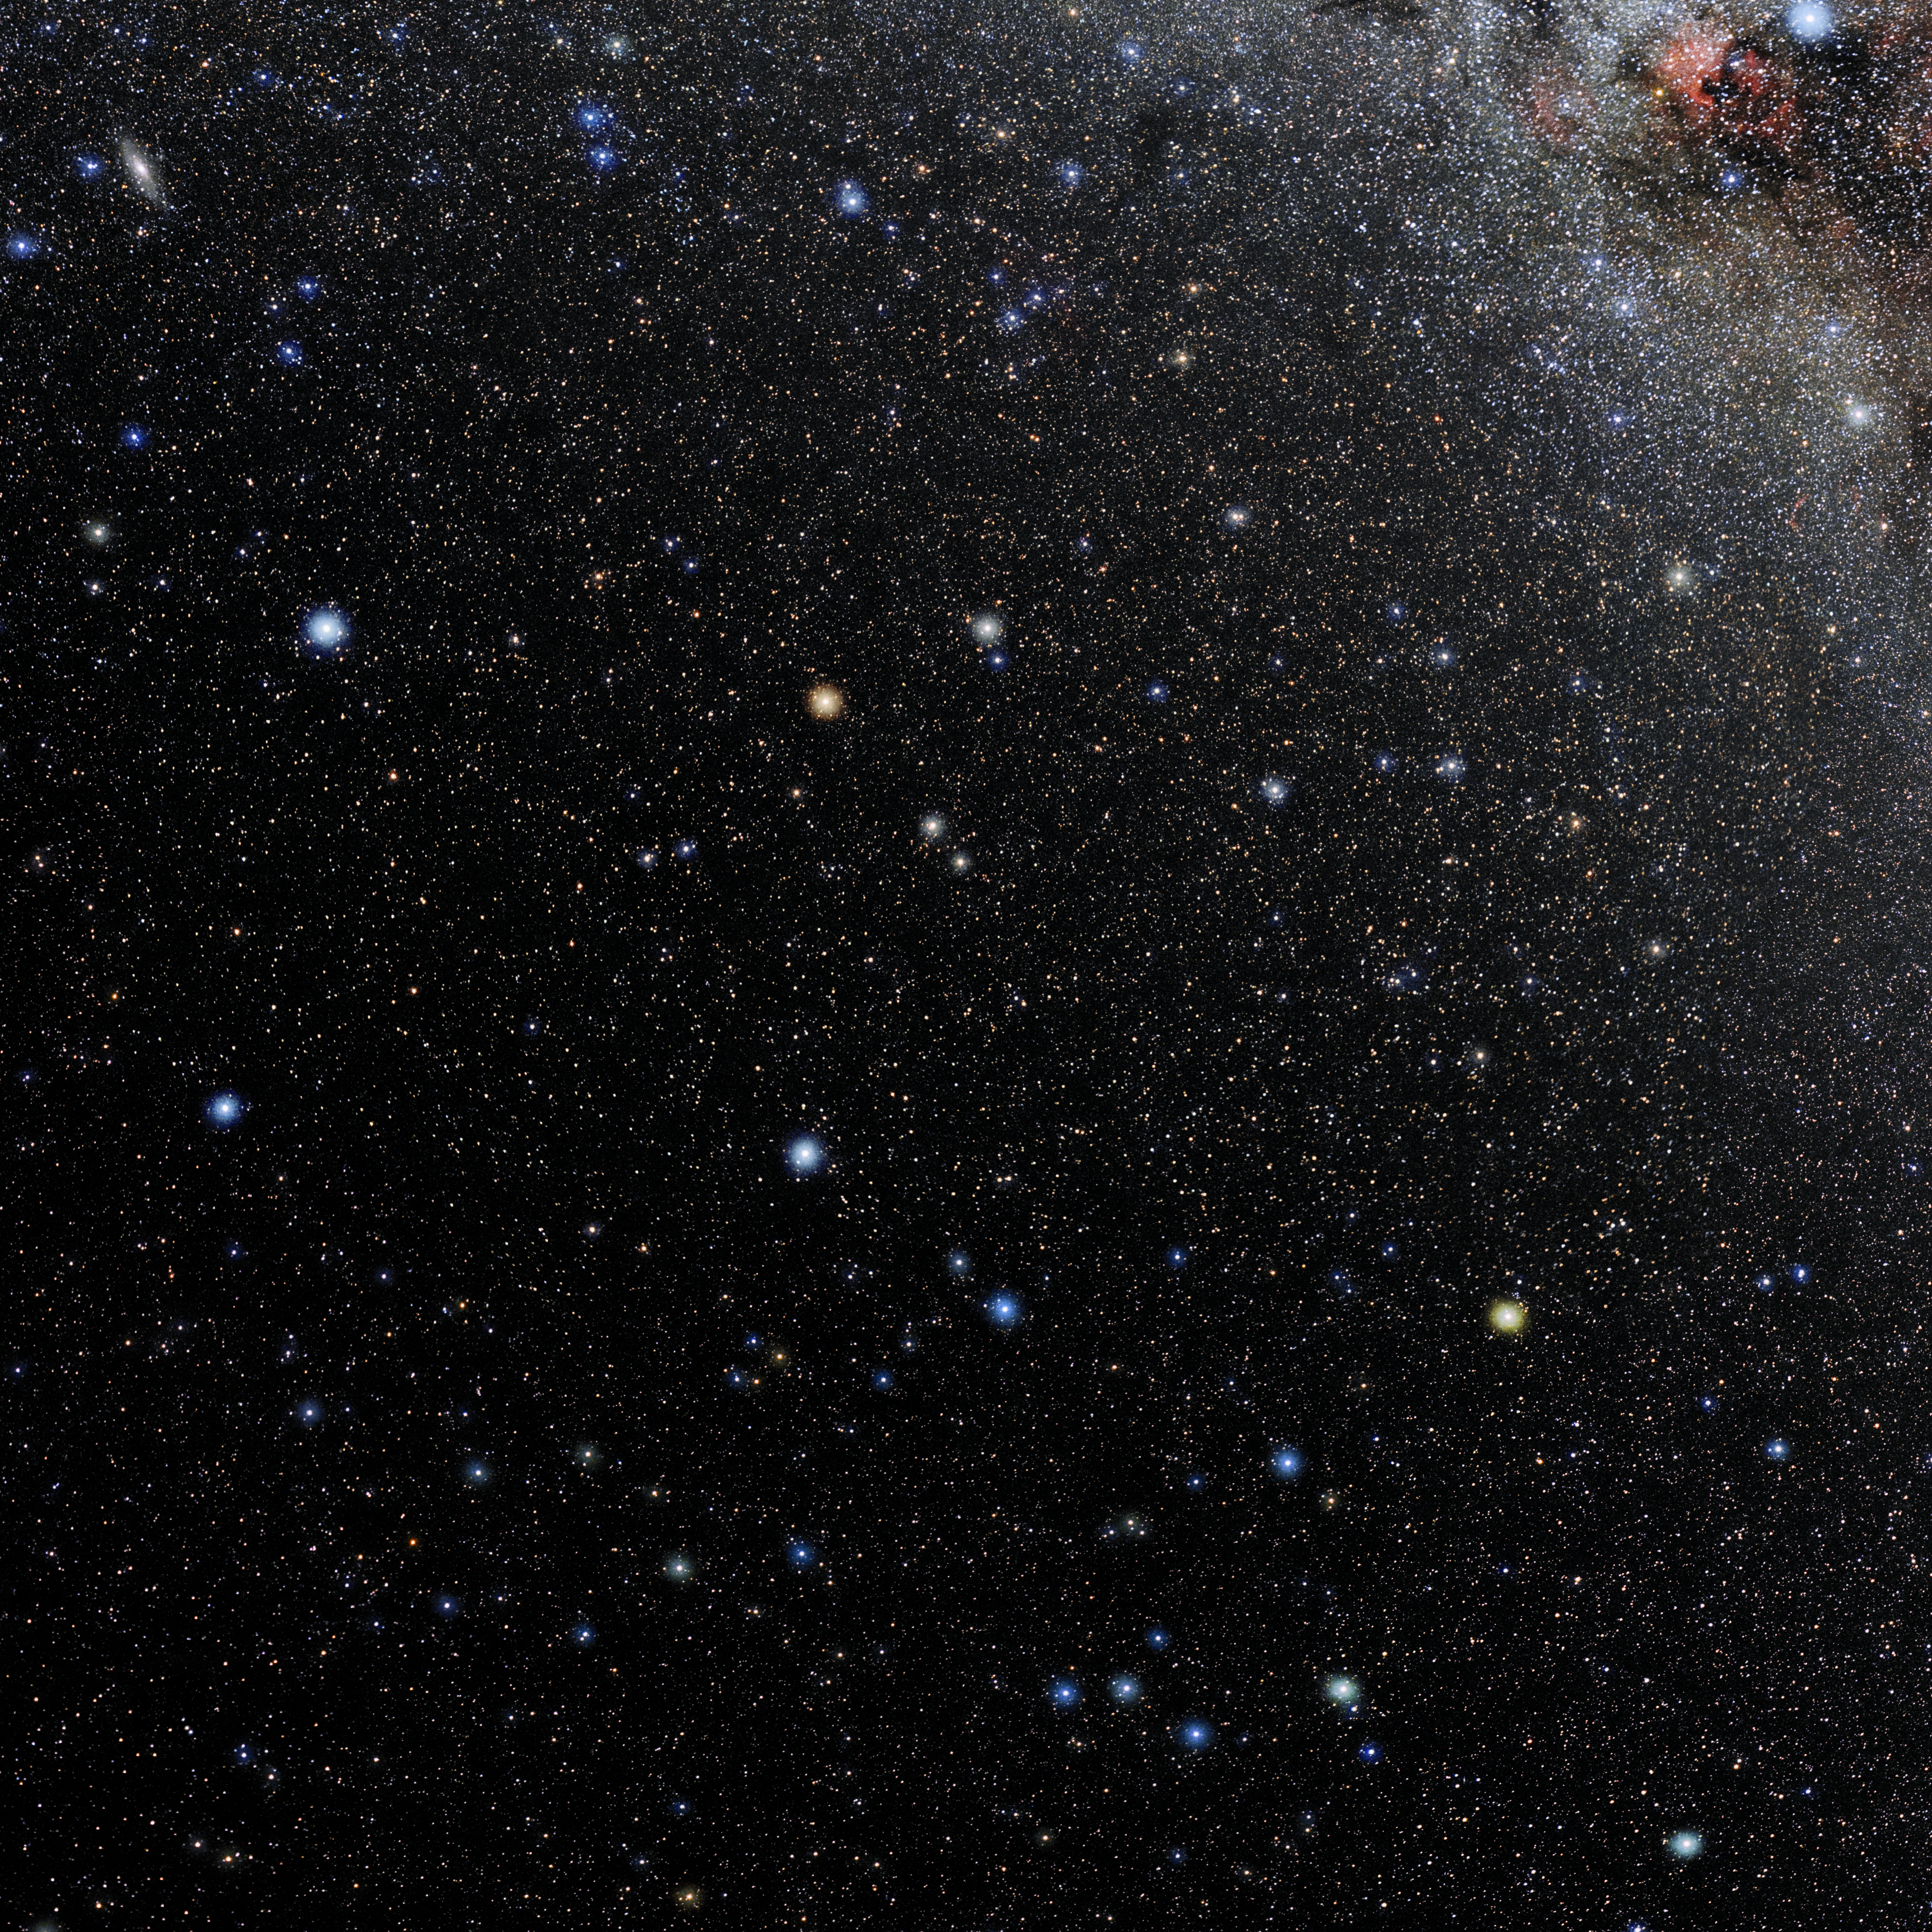

Pegasus

Photo of the constellation Pegasus produced by NOIRLab in collaboration with Eckhard Slawik, a German astrophotographer. Here is the annotated version.

Credit: E. Slawik/NOIRLab/NSF/AURA/M. Zamani